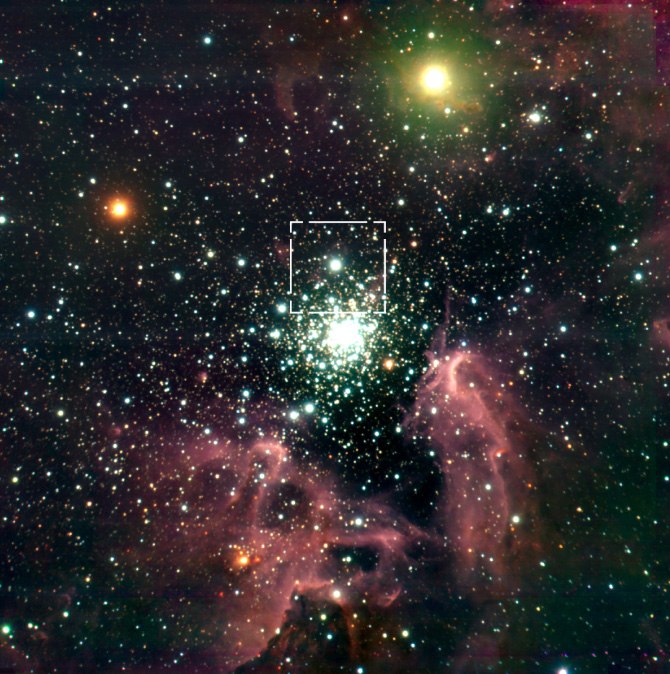

The star-forming region around NGC 3603

The sky area shown in the NAOS-CONICA high-resolution image is indicated on an earlier image of a much larger area, obtained in 1999 with the ISAAC multi-mode instrument on VLT ANTU (ESO Press Release eso9946)

Credit: ESO